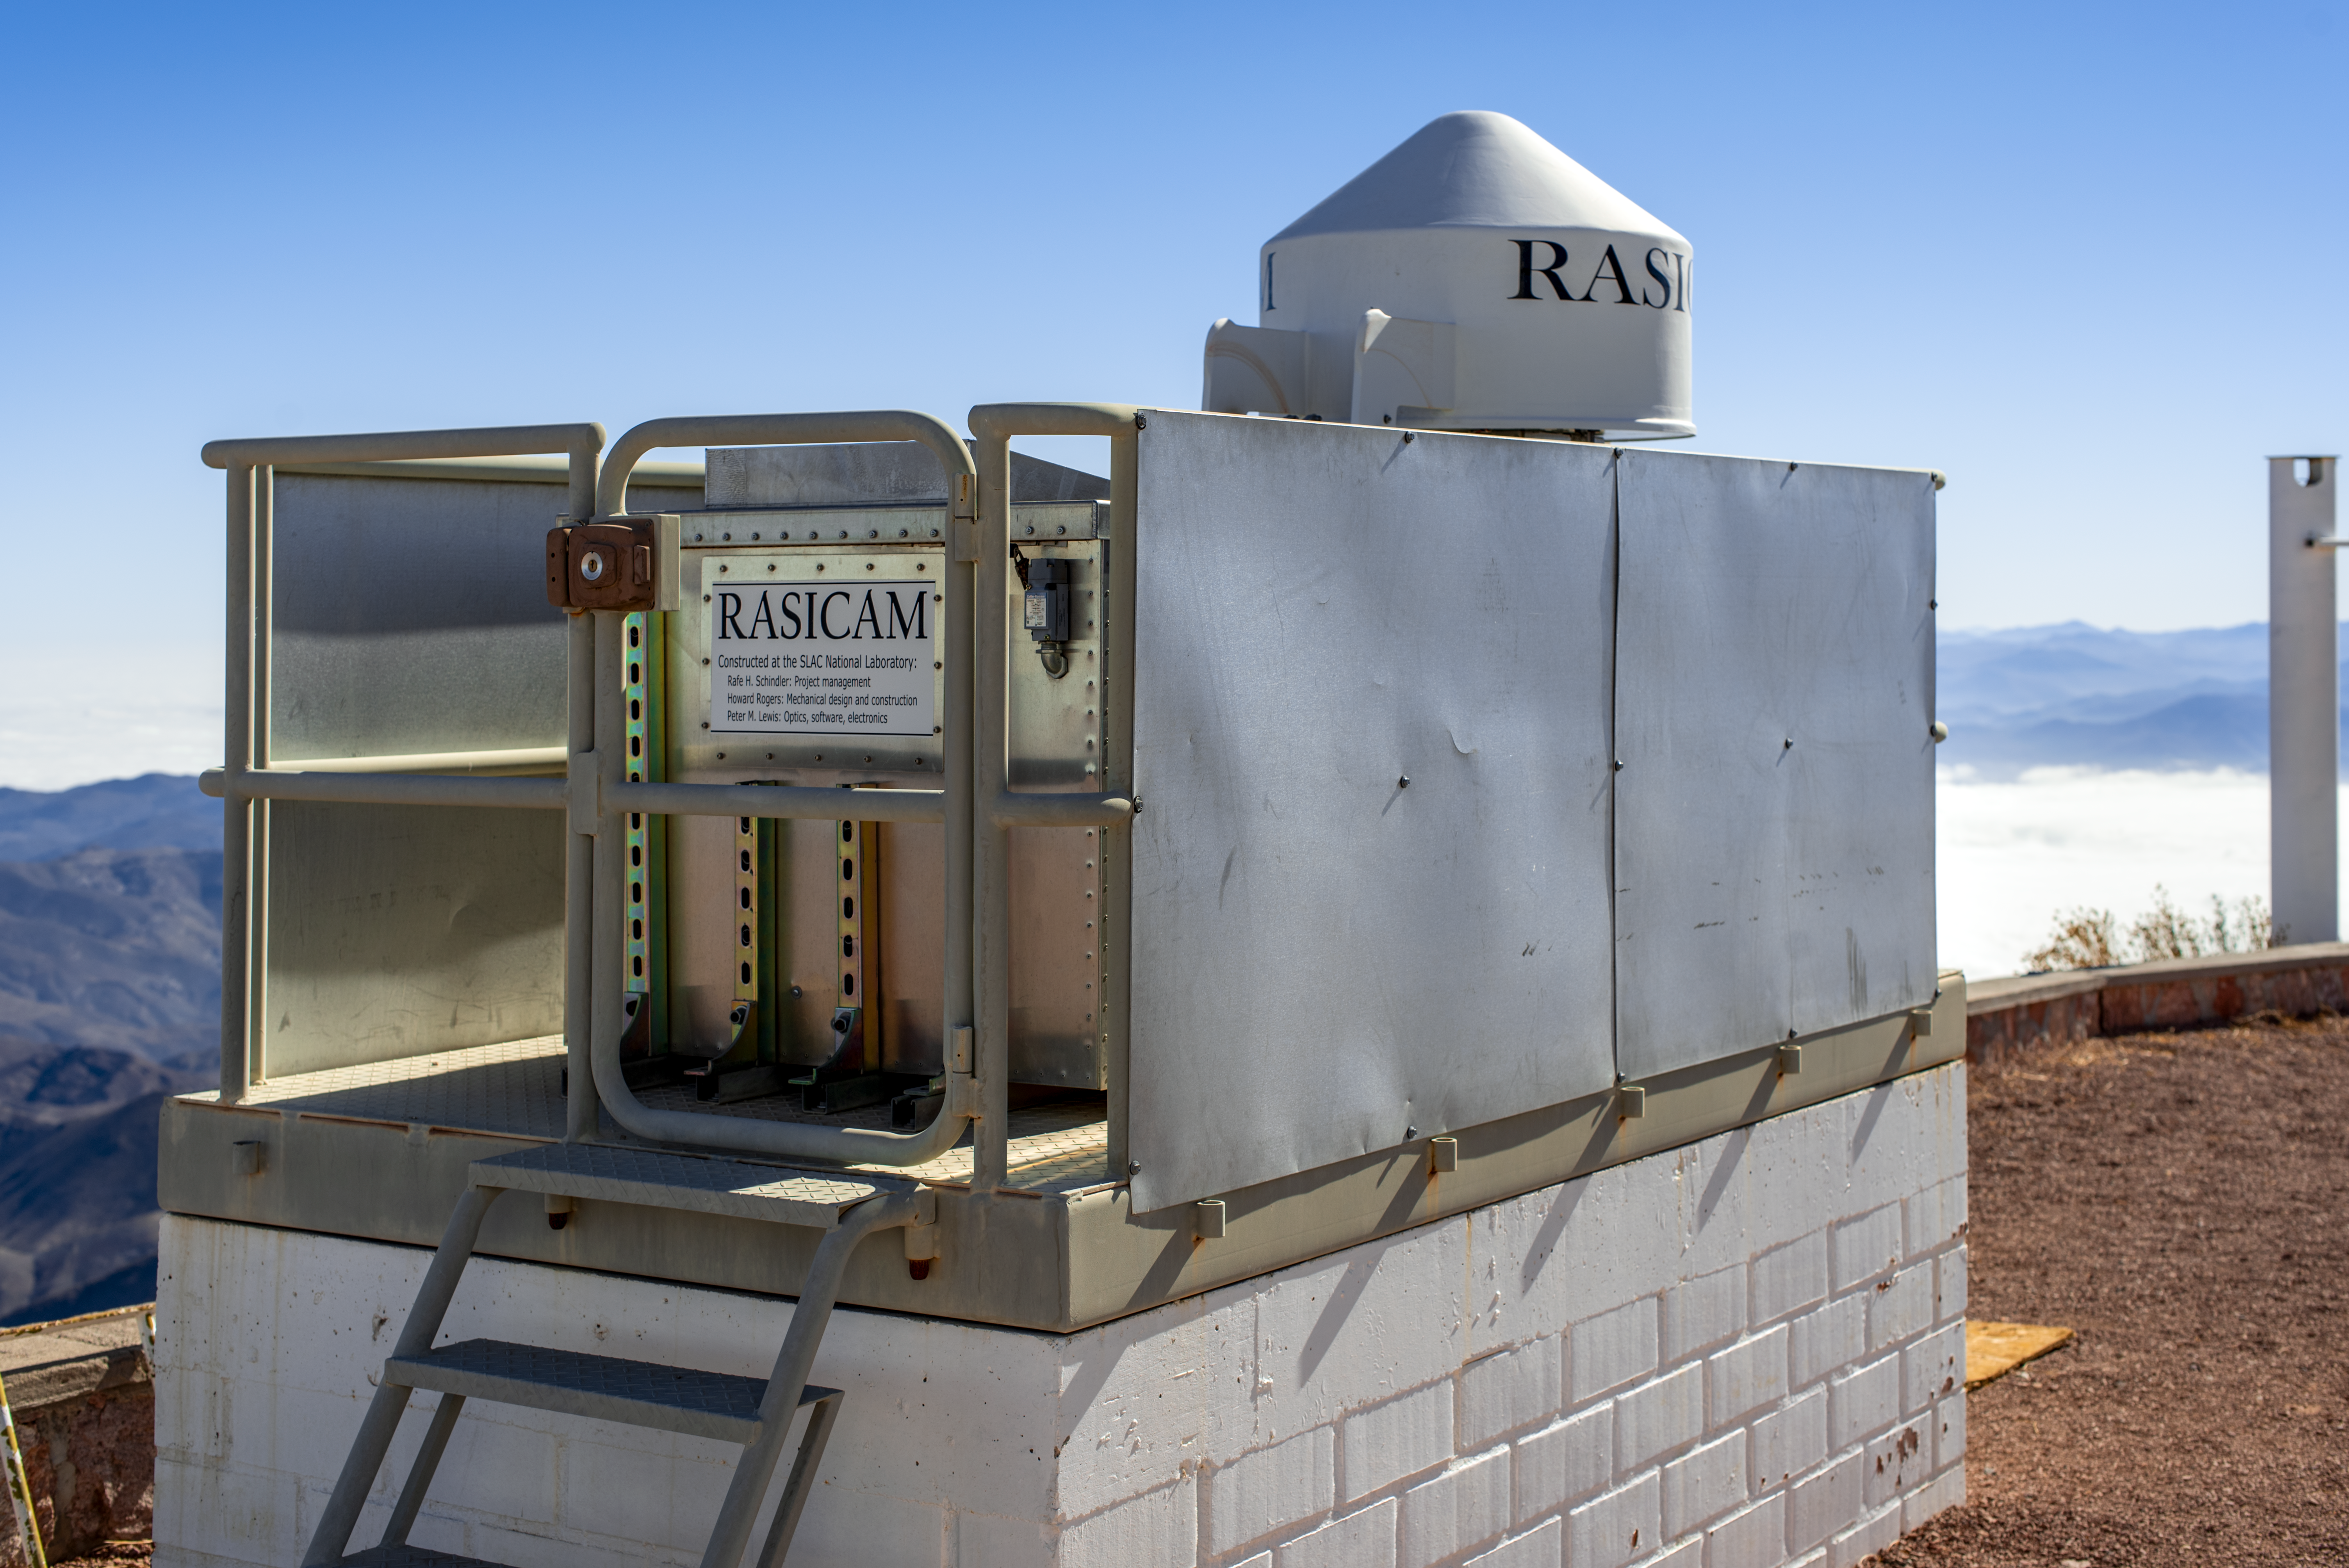

RASICAM

CTIO/NOIRLab/NSF/AURA/D. Munizaga

Credit: NOIRLab